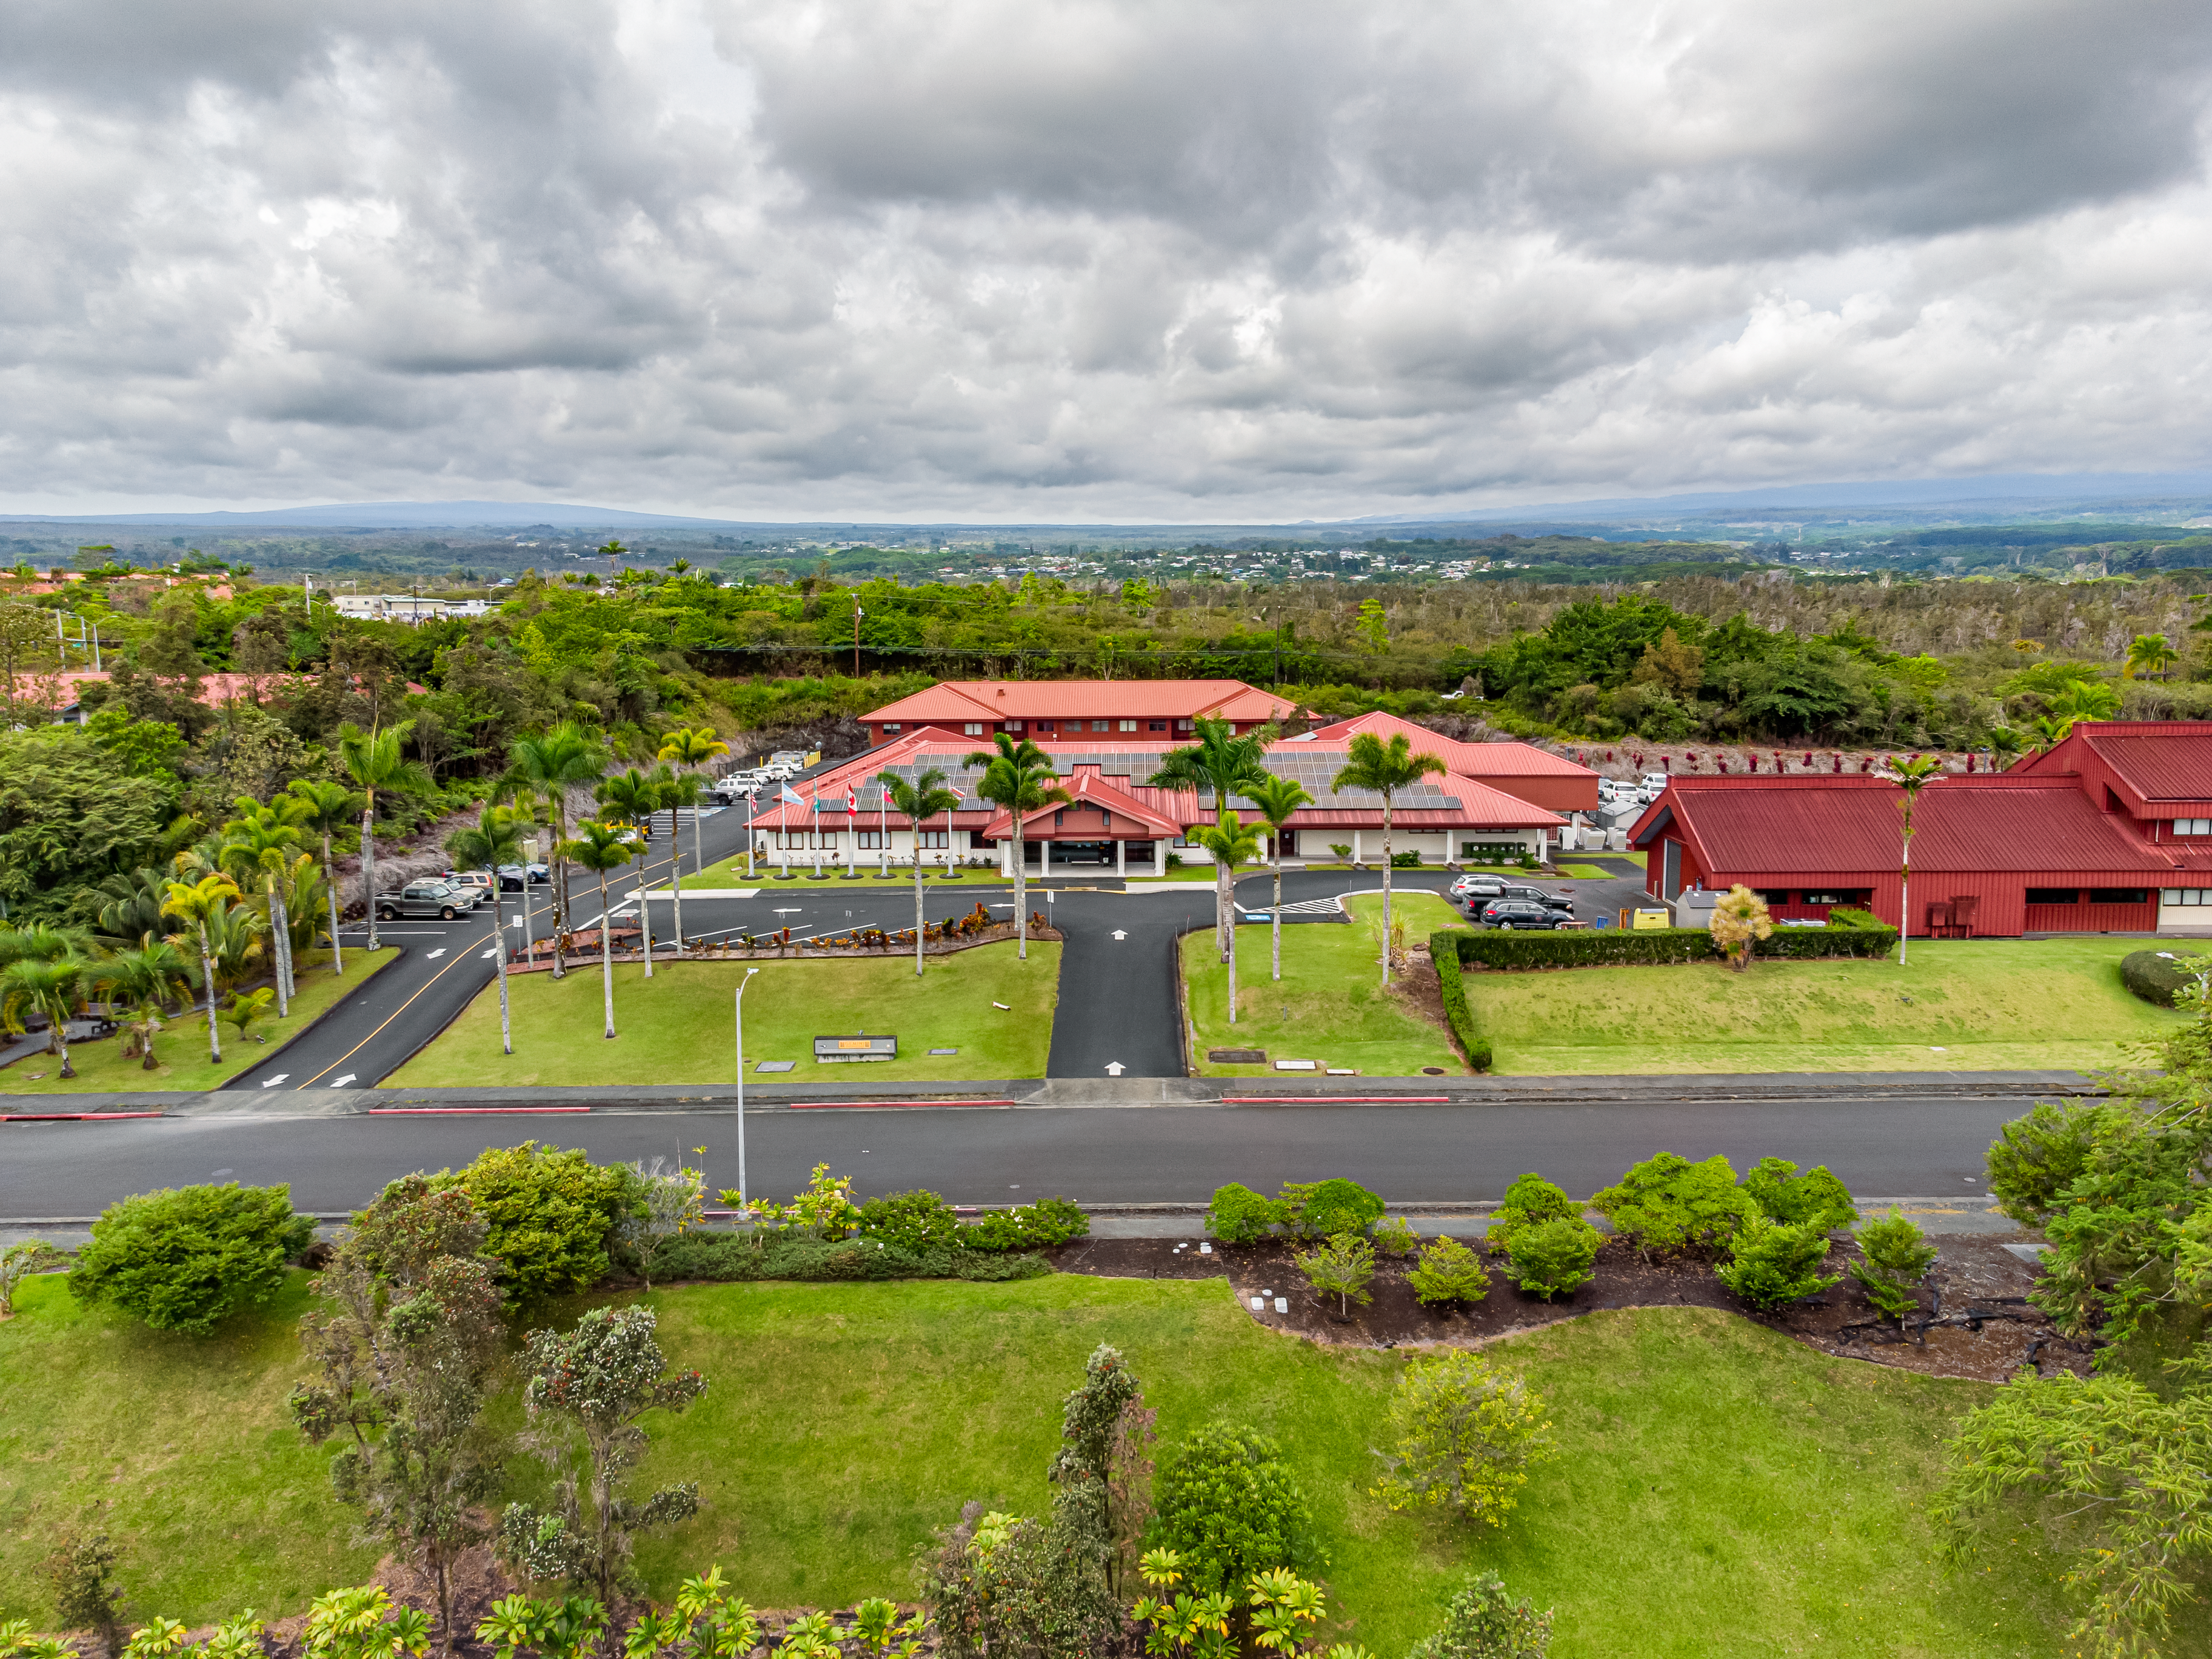

Gemini North Hilo Base Facility

Aerial view of the Gemini North Base in Hilo, Hawaiʻi.

Credit: International Gemini Observatory/NOIRLab/NSF/AURA/T. Matsopoulos